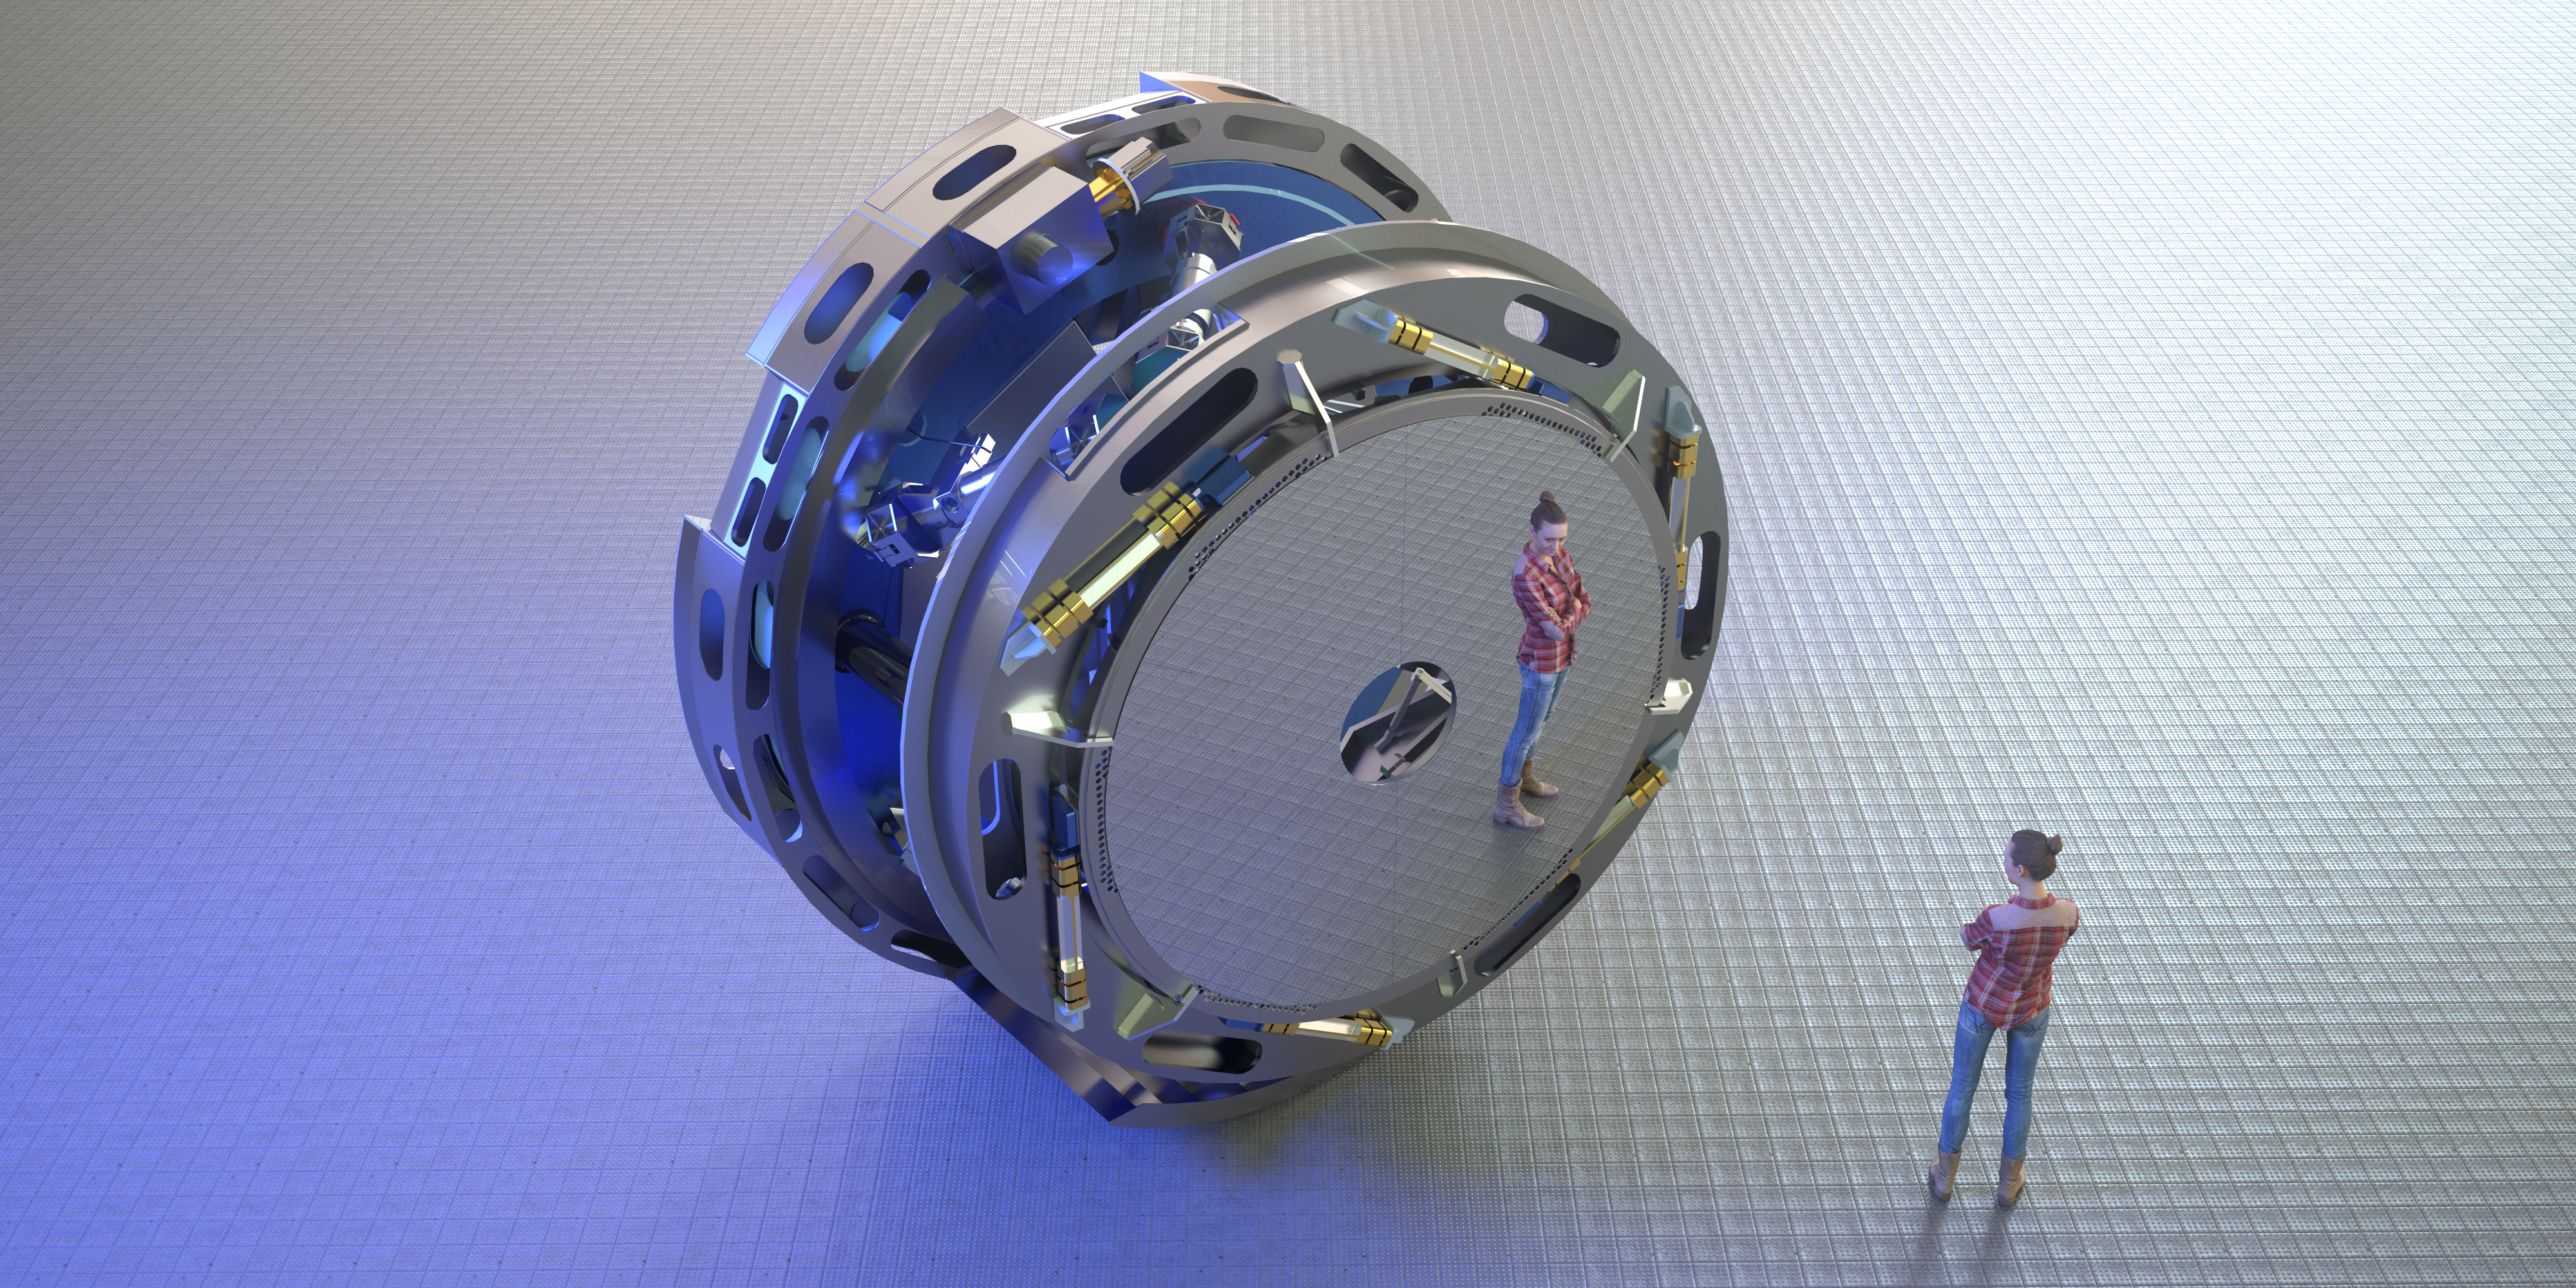

Rendering of M4

This image is a rendering of M4, the main adaptive mirror of the Extremely Large Telescope (ELT). The term “adaptive mirror” means that the mirror's surface can be deformed to correct for atmospheric turbulence, as well as for the fast vibration of the telescope structure induced by its motion and the wind.

The ELT, the world's biggest eye on the sky, will have a pioneering five-mirror optical system that will allow it to unveil the Universe in unprecedented detail.

Credit: ESO